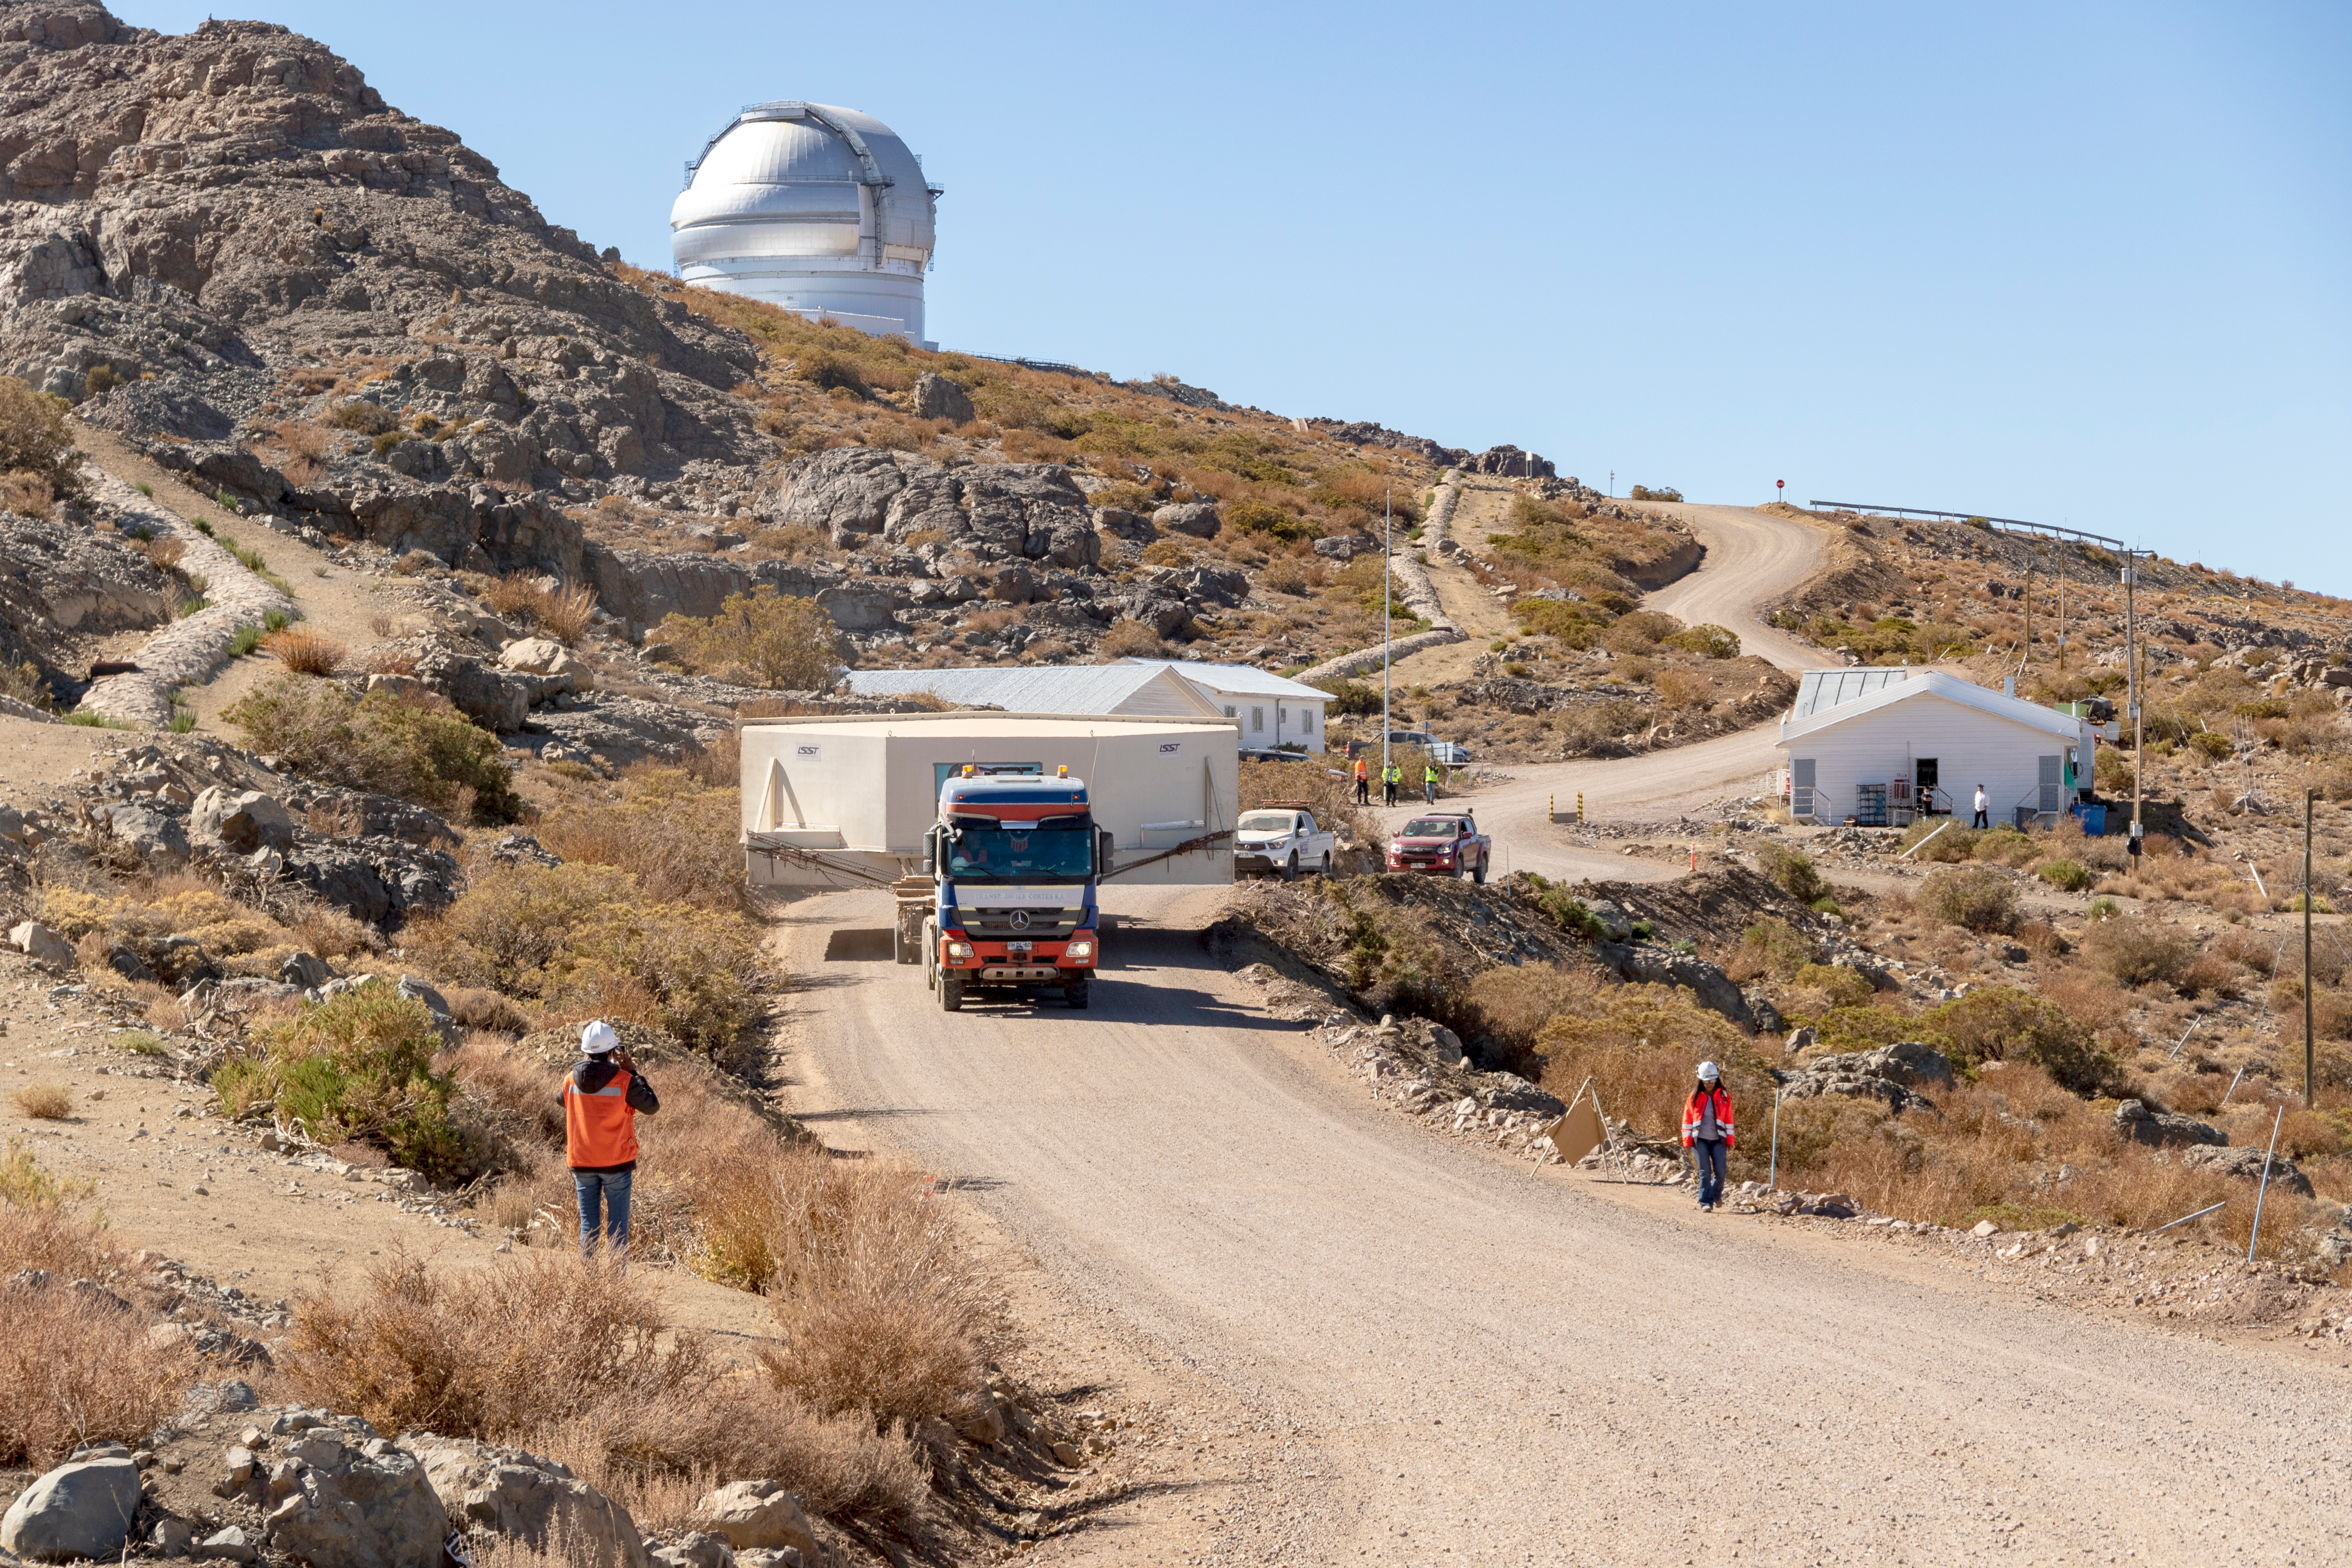

M1M3 Transported to the Summit

The LSST Primary/Tertiary Mirror (M1M3) arrived in the port of Coquimbo on May 7, and was transported to the LSST summit facility building over the next several days. It arrived on the summit on May 11, 2019.

Credit: Rubin Observatory/NSF/AURA